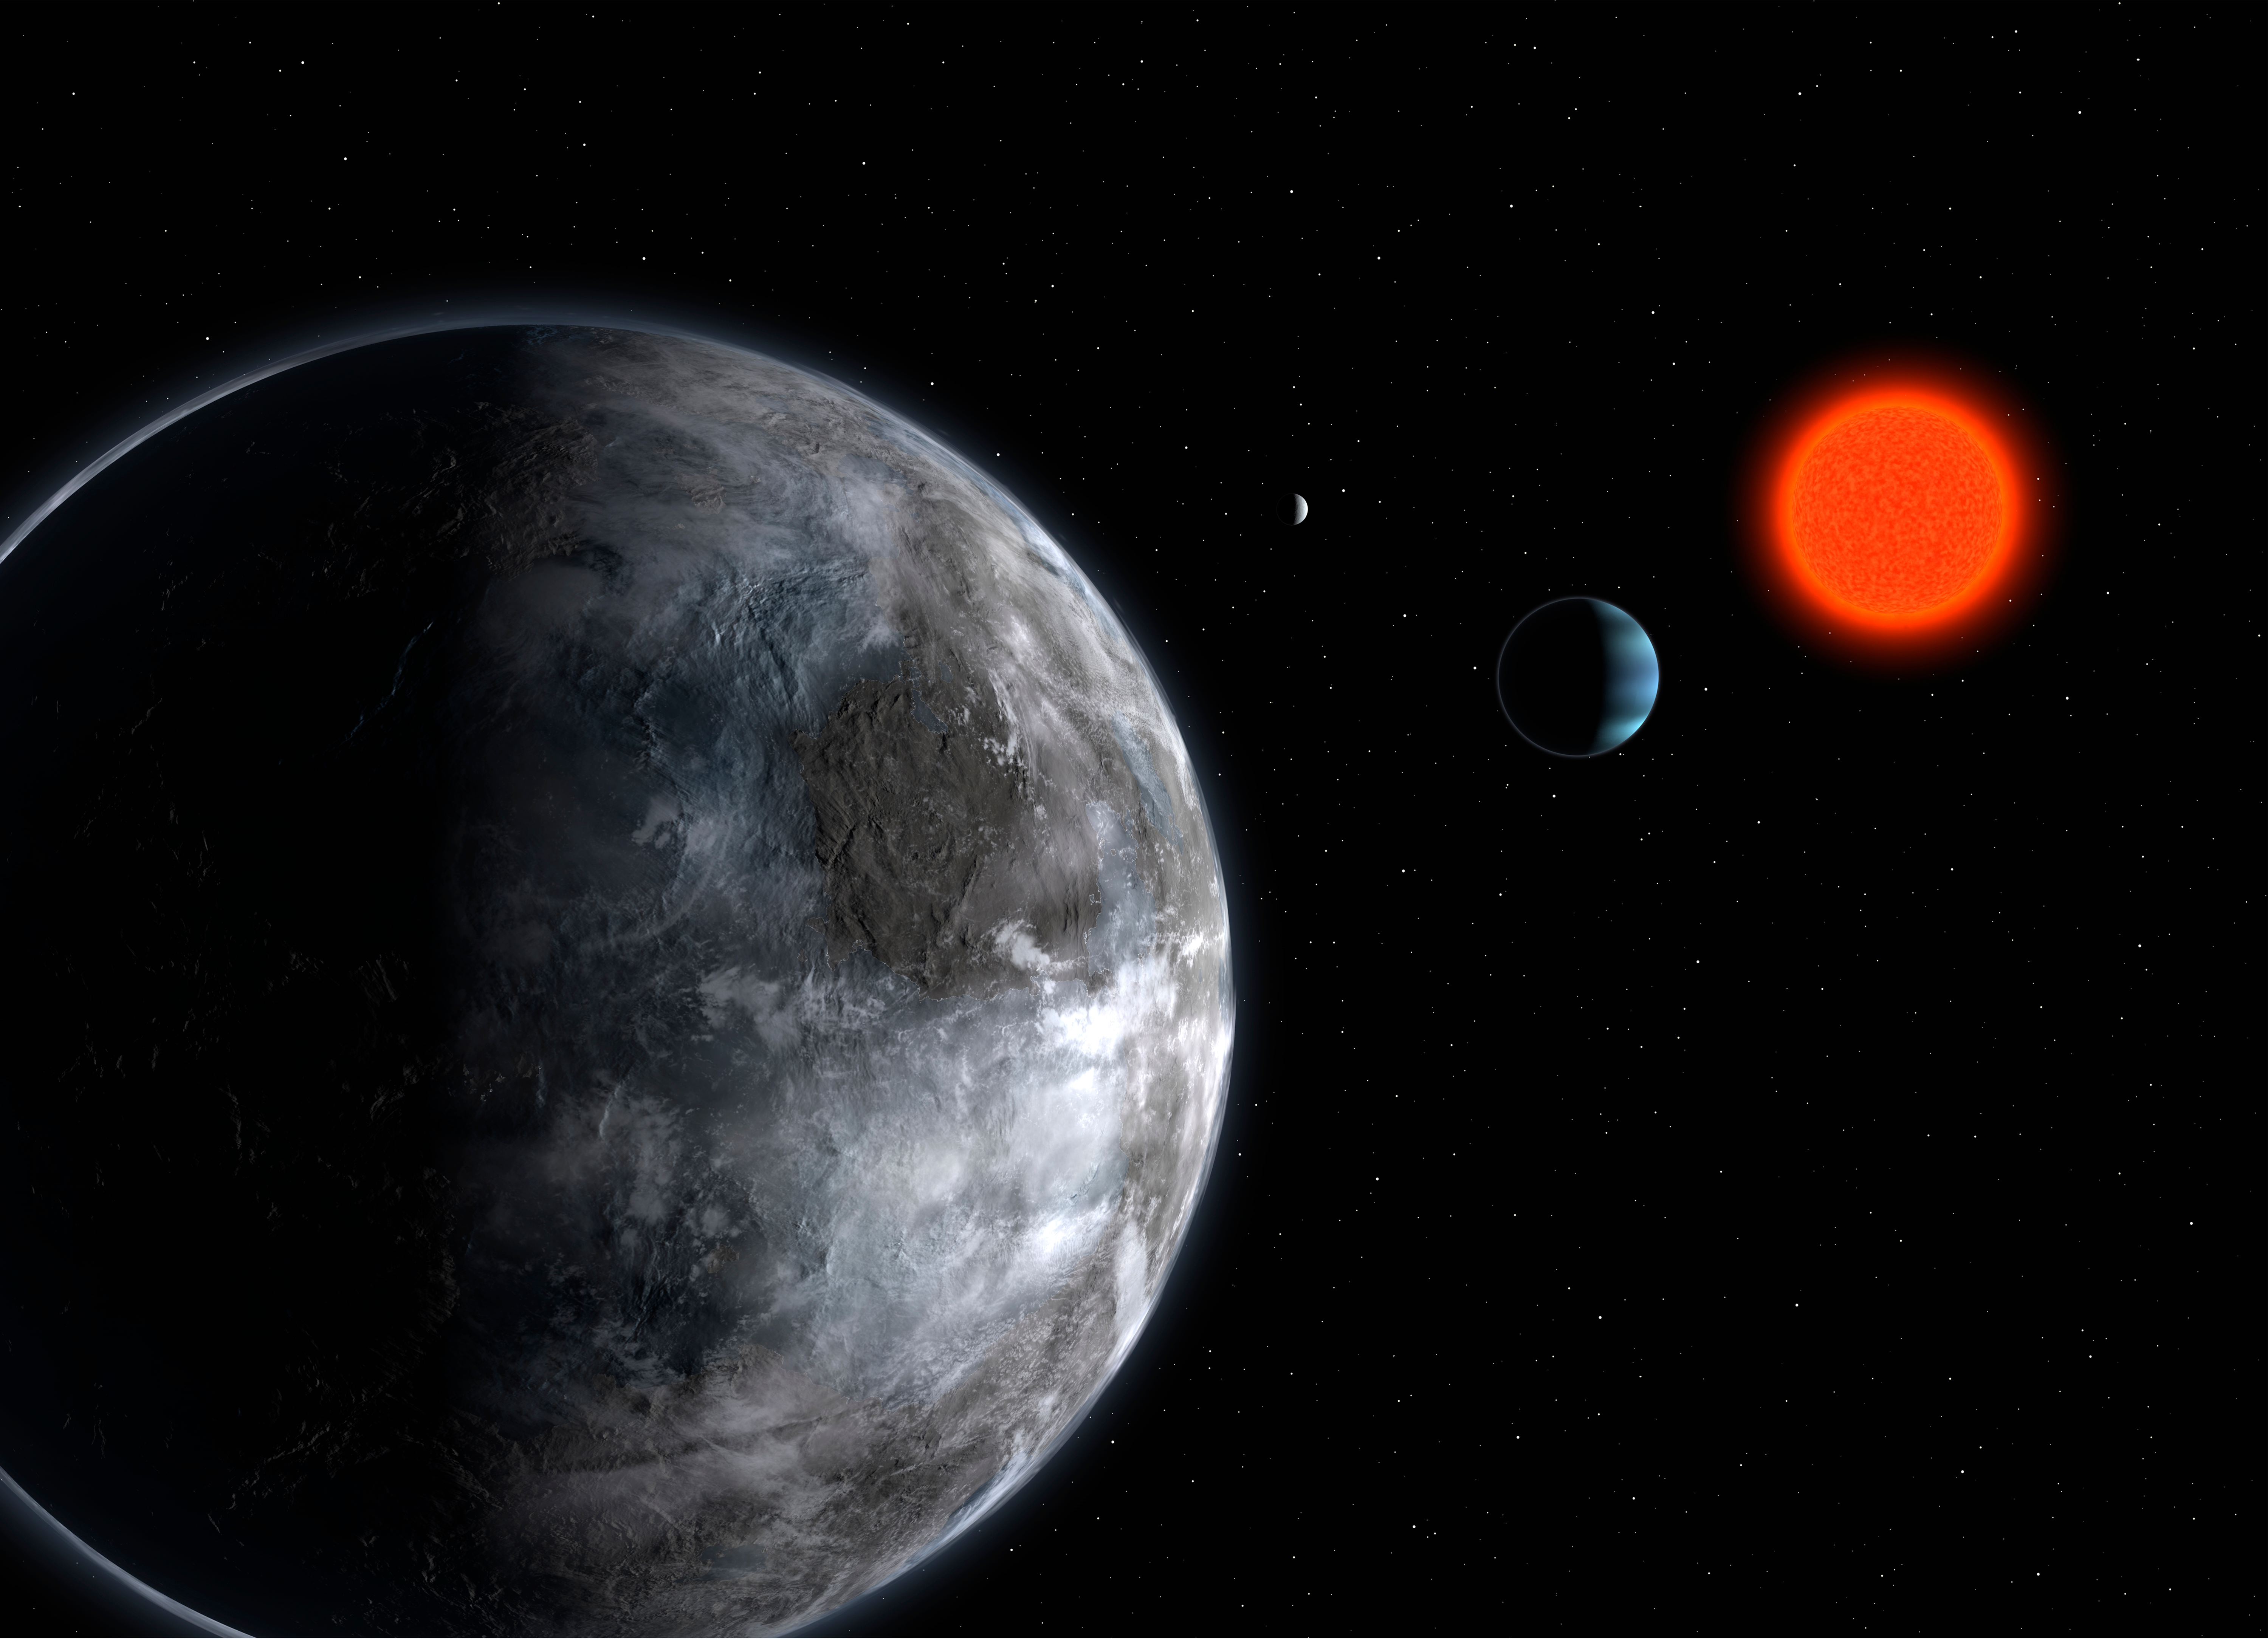

The planetary system in Gliese 581 (artist's impression)

Artist's impression of the planetary system around the red dwarf Gliese 581. Using the instrument HARPS on the ESO 3.6-metre telescope, astronomers have uncovered 3 planets, all of relative low-mass: 5, 8 and 15 Earth masses. The five Earth-mass planet (seen in foreground - Gliese 581 c) makes a full orbit around the star in 13 days, the other two in 5 (the blue, Neptunian-like planet - Gliese 581 b) and 84 days (the most remote one, Gliese 581 d).

Credit: ESO